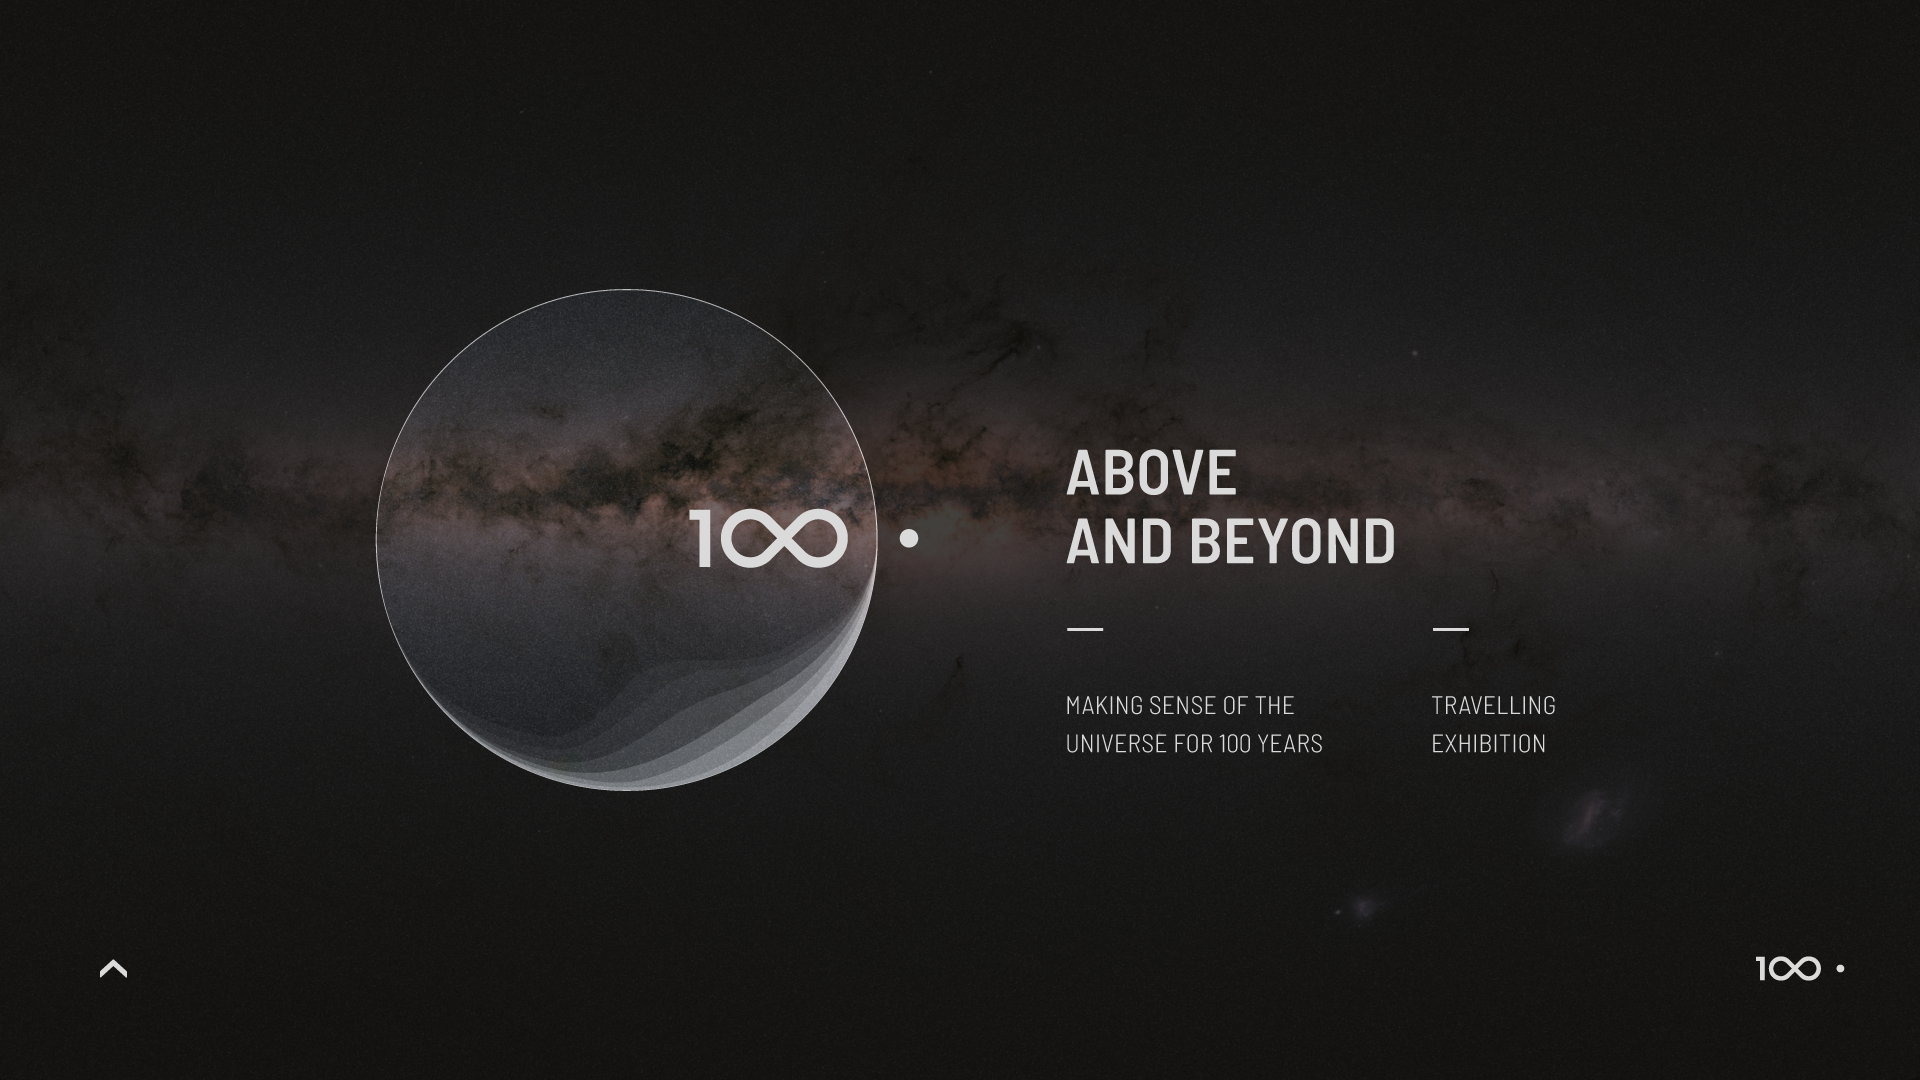

IAU 100th Anniversary Open-source Exhibition Premieres in Vienna

The Above and Beyond open-source exhibition was launched at the International Astronomical Union (IAU) General Assembly in Vienna, Austria. The exhibition — commissioned within the framework of the IAU 100th anniversary celebrations — showcases some of the most significant and surprising astronomical breakthroughs that have shaped science, technology and culture over the last century. Designed in the spirit of open science, it is available as a travelling exhibition, touring major European cities in 2018 and 2019.

Credit: IAU